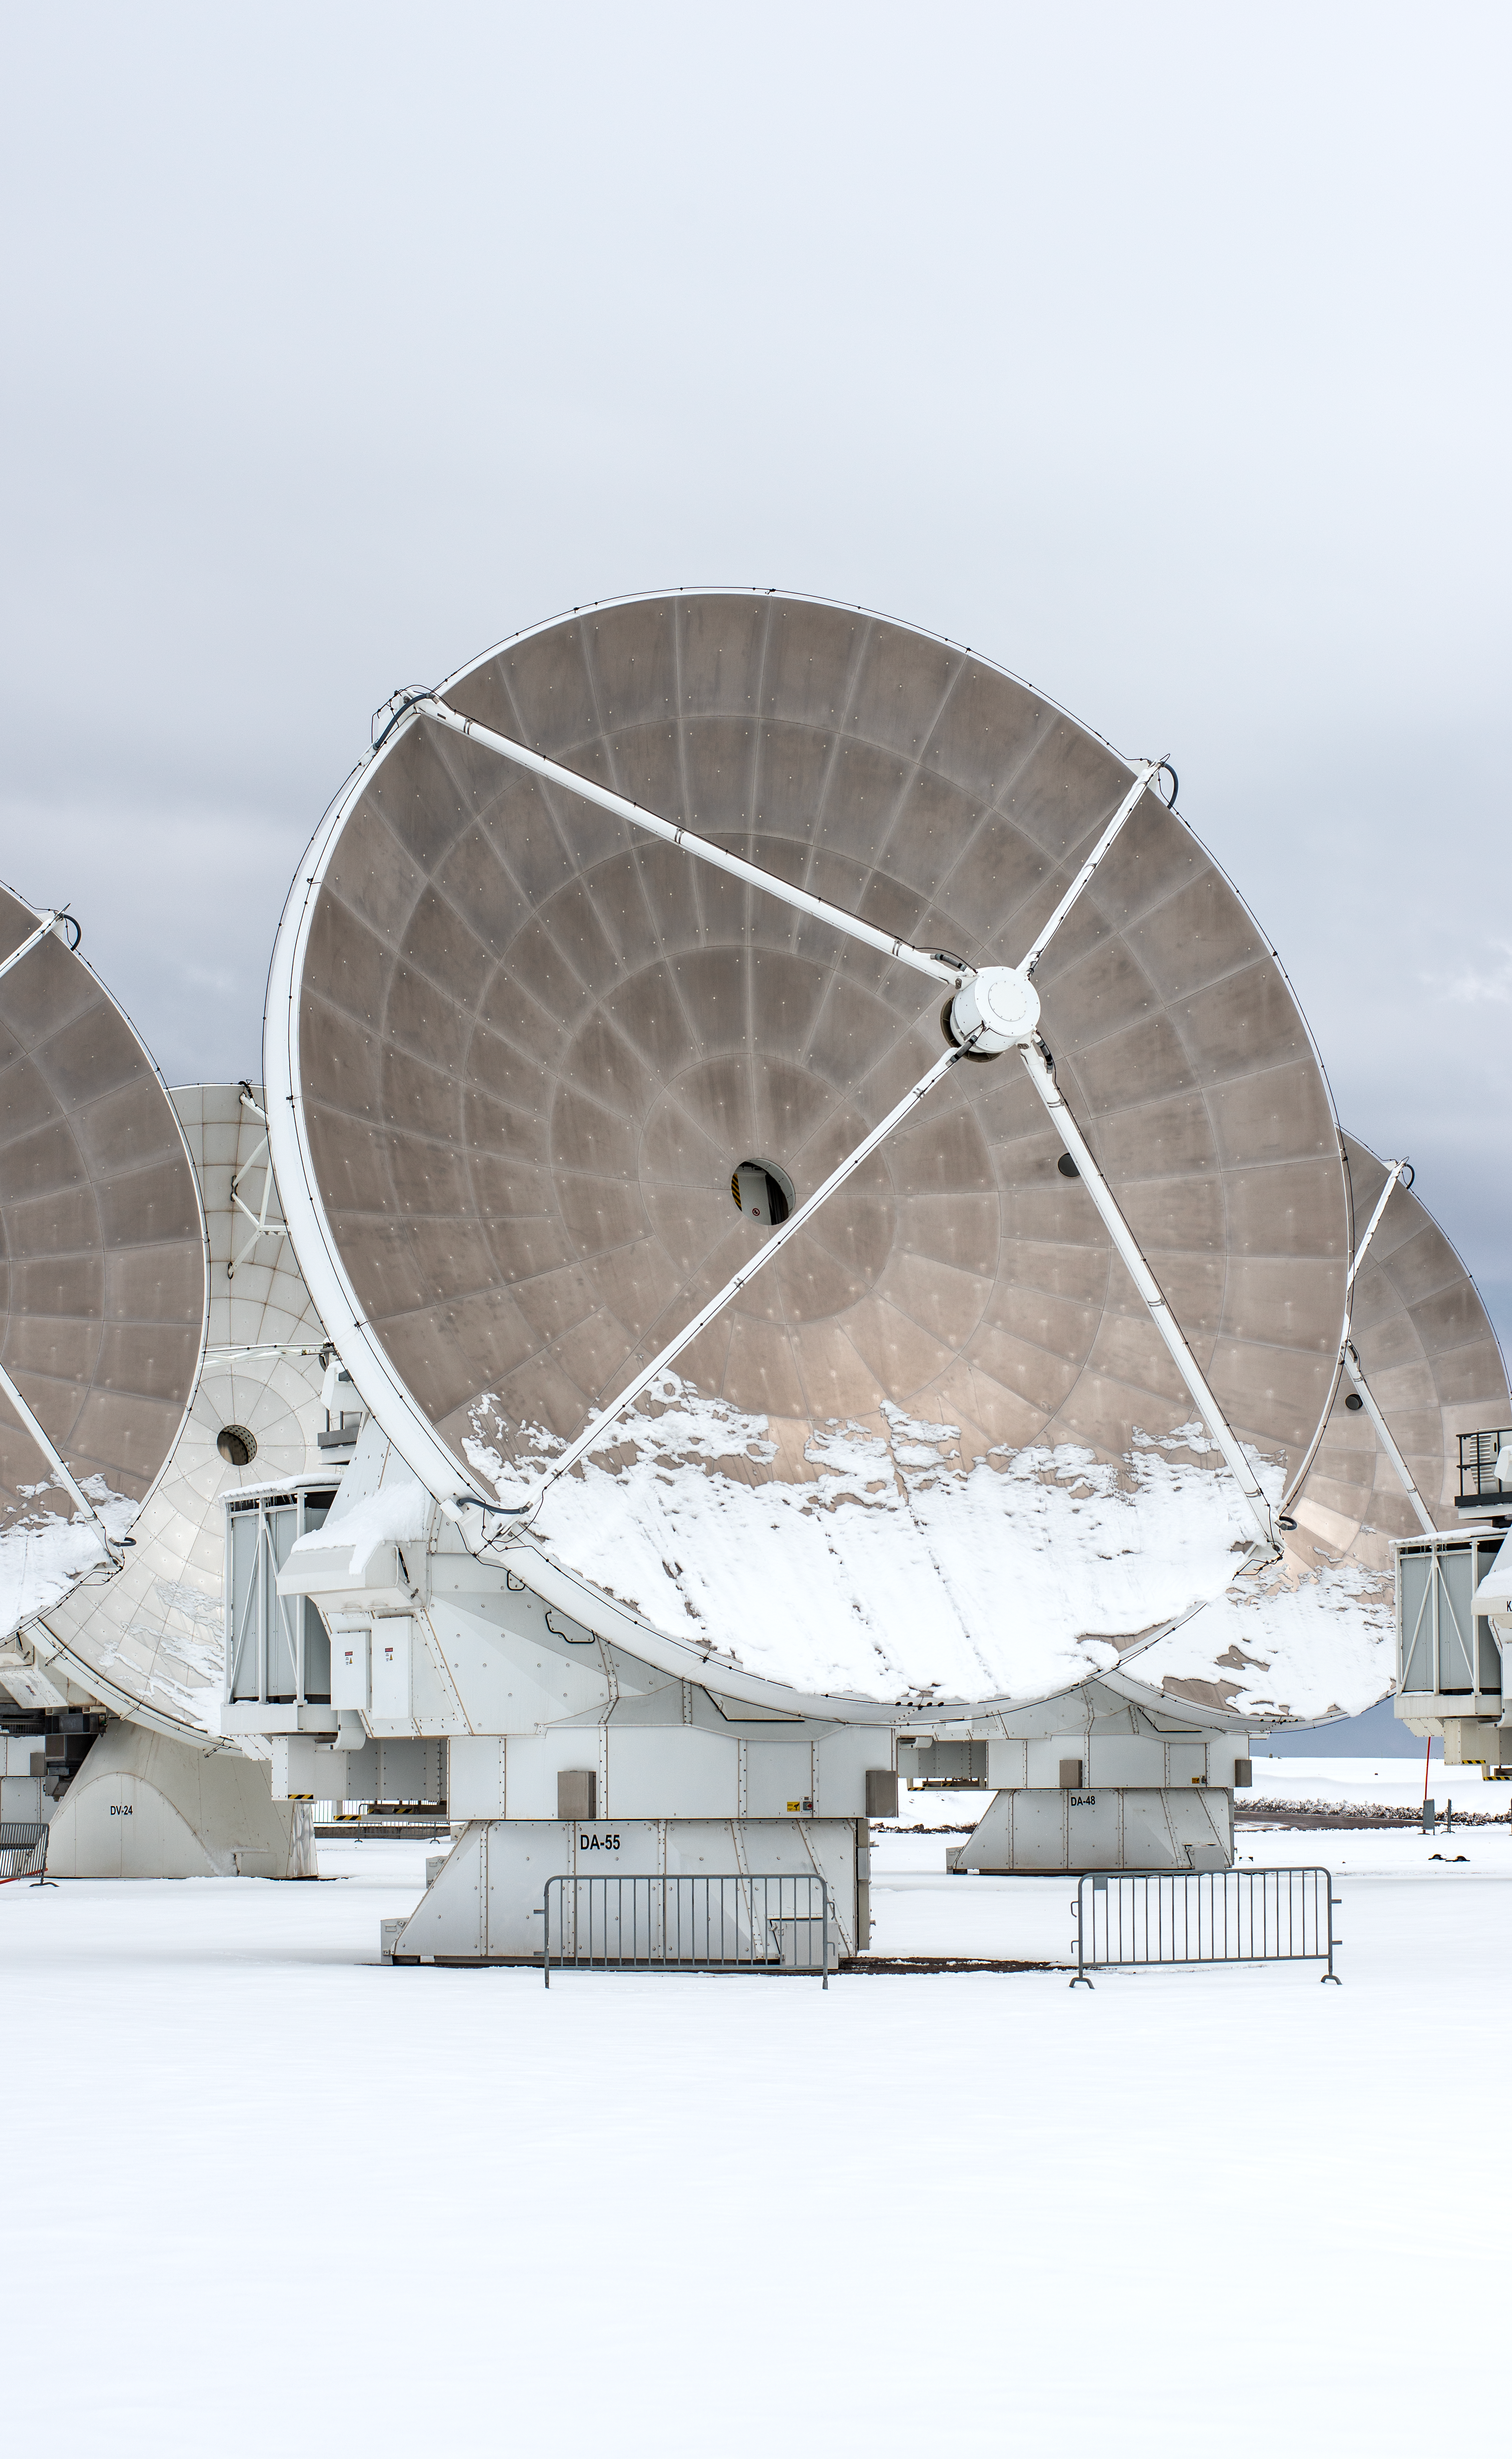

Under a blanket of snow

How long can you stand outside looking at the Universe when it snows? No need to try it out, because you won’t be able to compete with the ALMA antennas in this Picture of the Week. At the Chajnantor plateau in Chile, ESO operates the Atacama Large Millimeter/submillimeter Array (ALMA), together with its international partners. Temperatures here can drop as low as -20°C on winter nights, but ALMA’s radio antennas are usually unbothered by these chilling conditions.

Compared to optical telescopes, radio antennas are pretty tough. Their gray metallic reflectors are exposed to biting winds and fluctuating temperatures. For a telescope’s mirror or dish to properly reflect the light it collects, the imperfections on its surface need to be smaller than the wavelength of the light. Optical telescope mirrors need to be perfectly smooth because they observe short wavelengths, like visible light, with wavelengths shorter than one micron. But ALMA observes at longer millimeter wavelengths, so sturdy metallic panels do the trick.

ALMA antennas can also work around the clock, because radio telescopes don’t need dark skies to capture signals from space. Day in, day out. From the snow here on Earth, the antennas are peering into the cold, hidden places of the cosmos.

Credit: S. Otarola/ESO